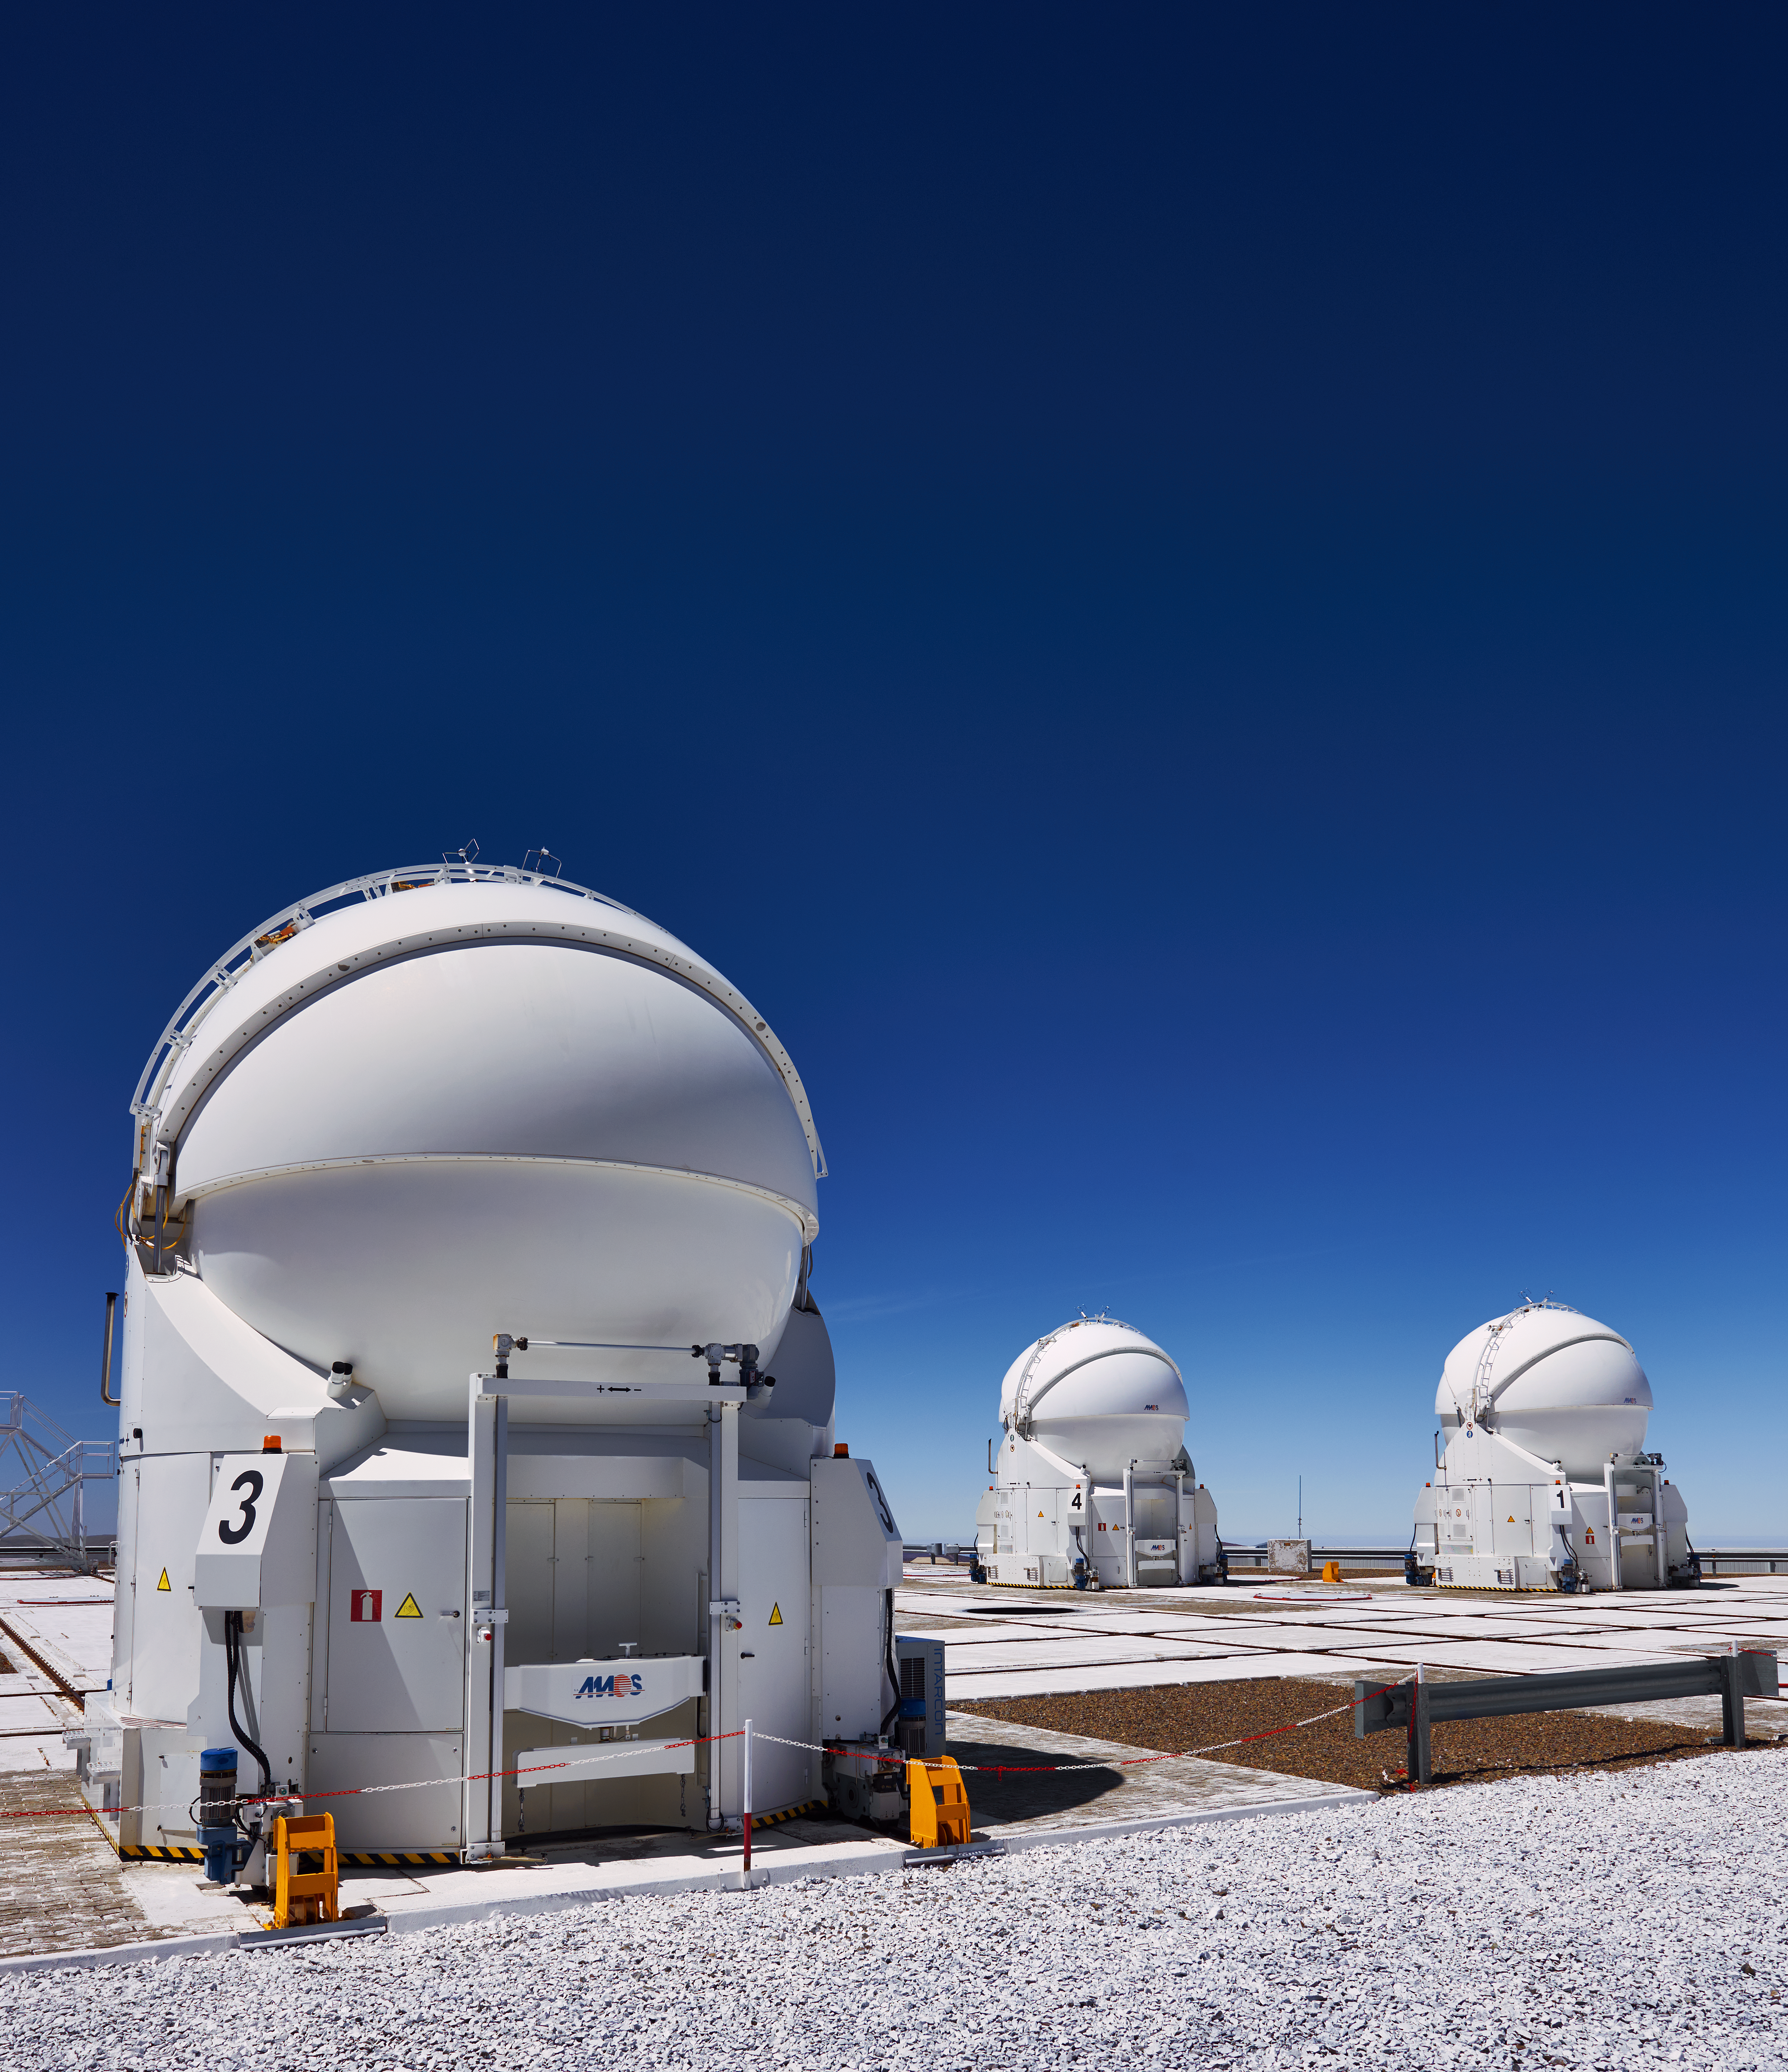

VLT Auxiliary Telescopes

Three of the VLT's Auxiliary Telescopes at Paranal. Each of these 1.8-m telescopes can be moved about the platform independently on sets of guided rails. They are self-contained units and are used to feed light into the VLT's interferometer.

Credit: Enrico Sacchetti/ESO